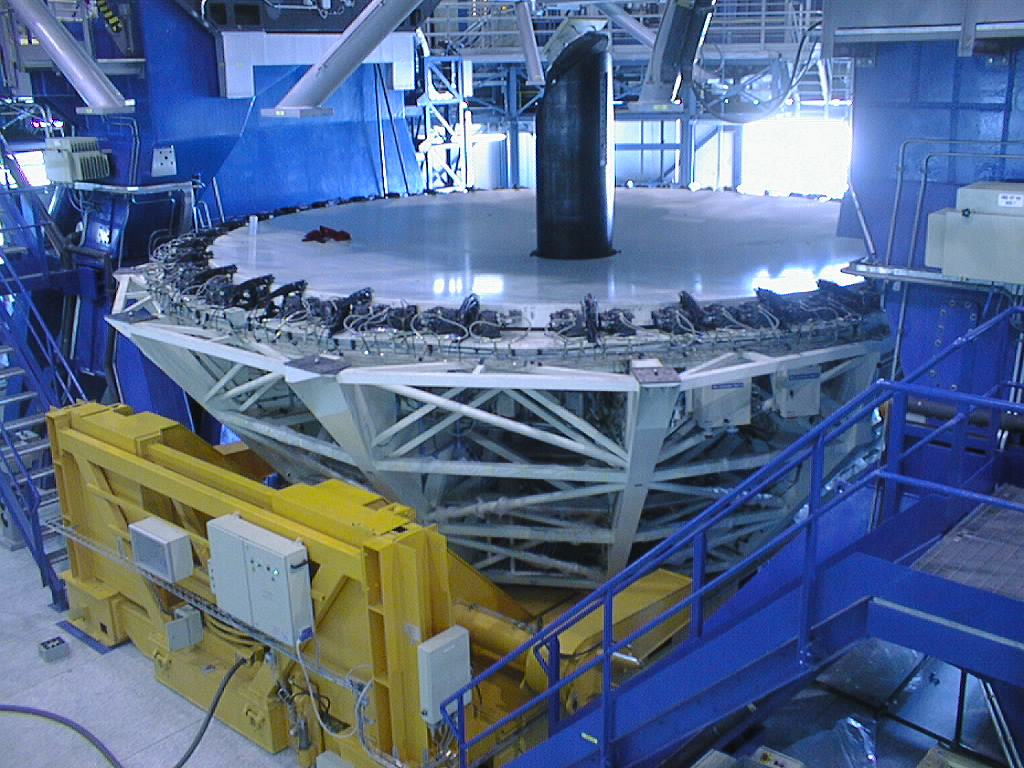

Installation work on VLT UT2

The M3 Unit is in place in the centre hole of the dummy concrete mirror, resting in the second M1 Cell. (Photo obtained on December 15, 1998).

Credit: ESO